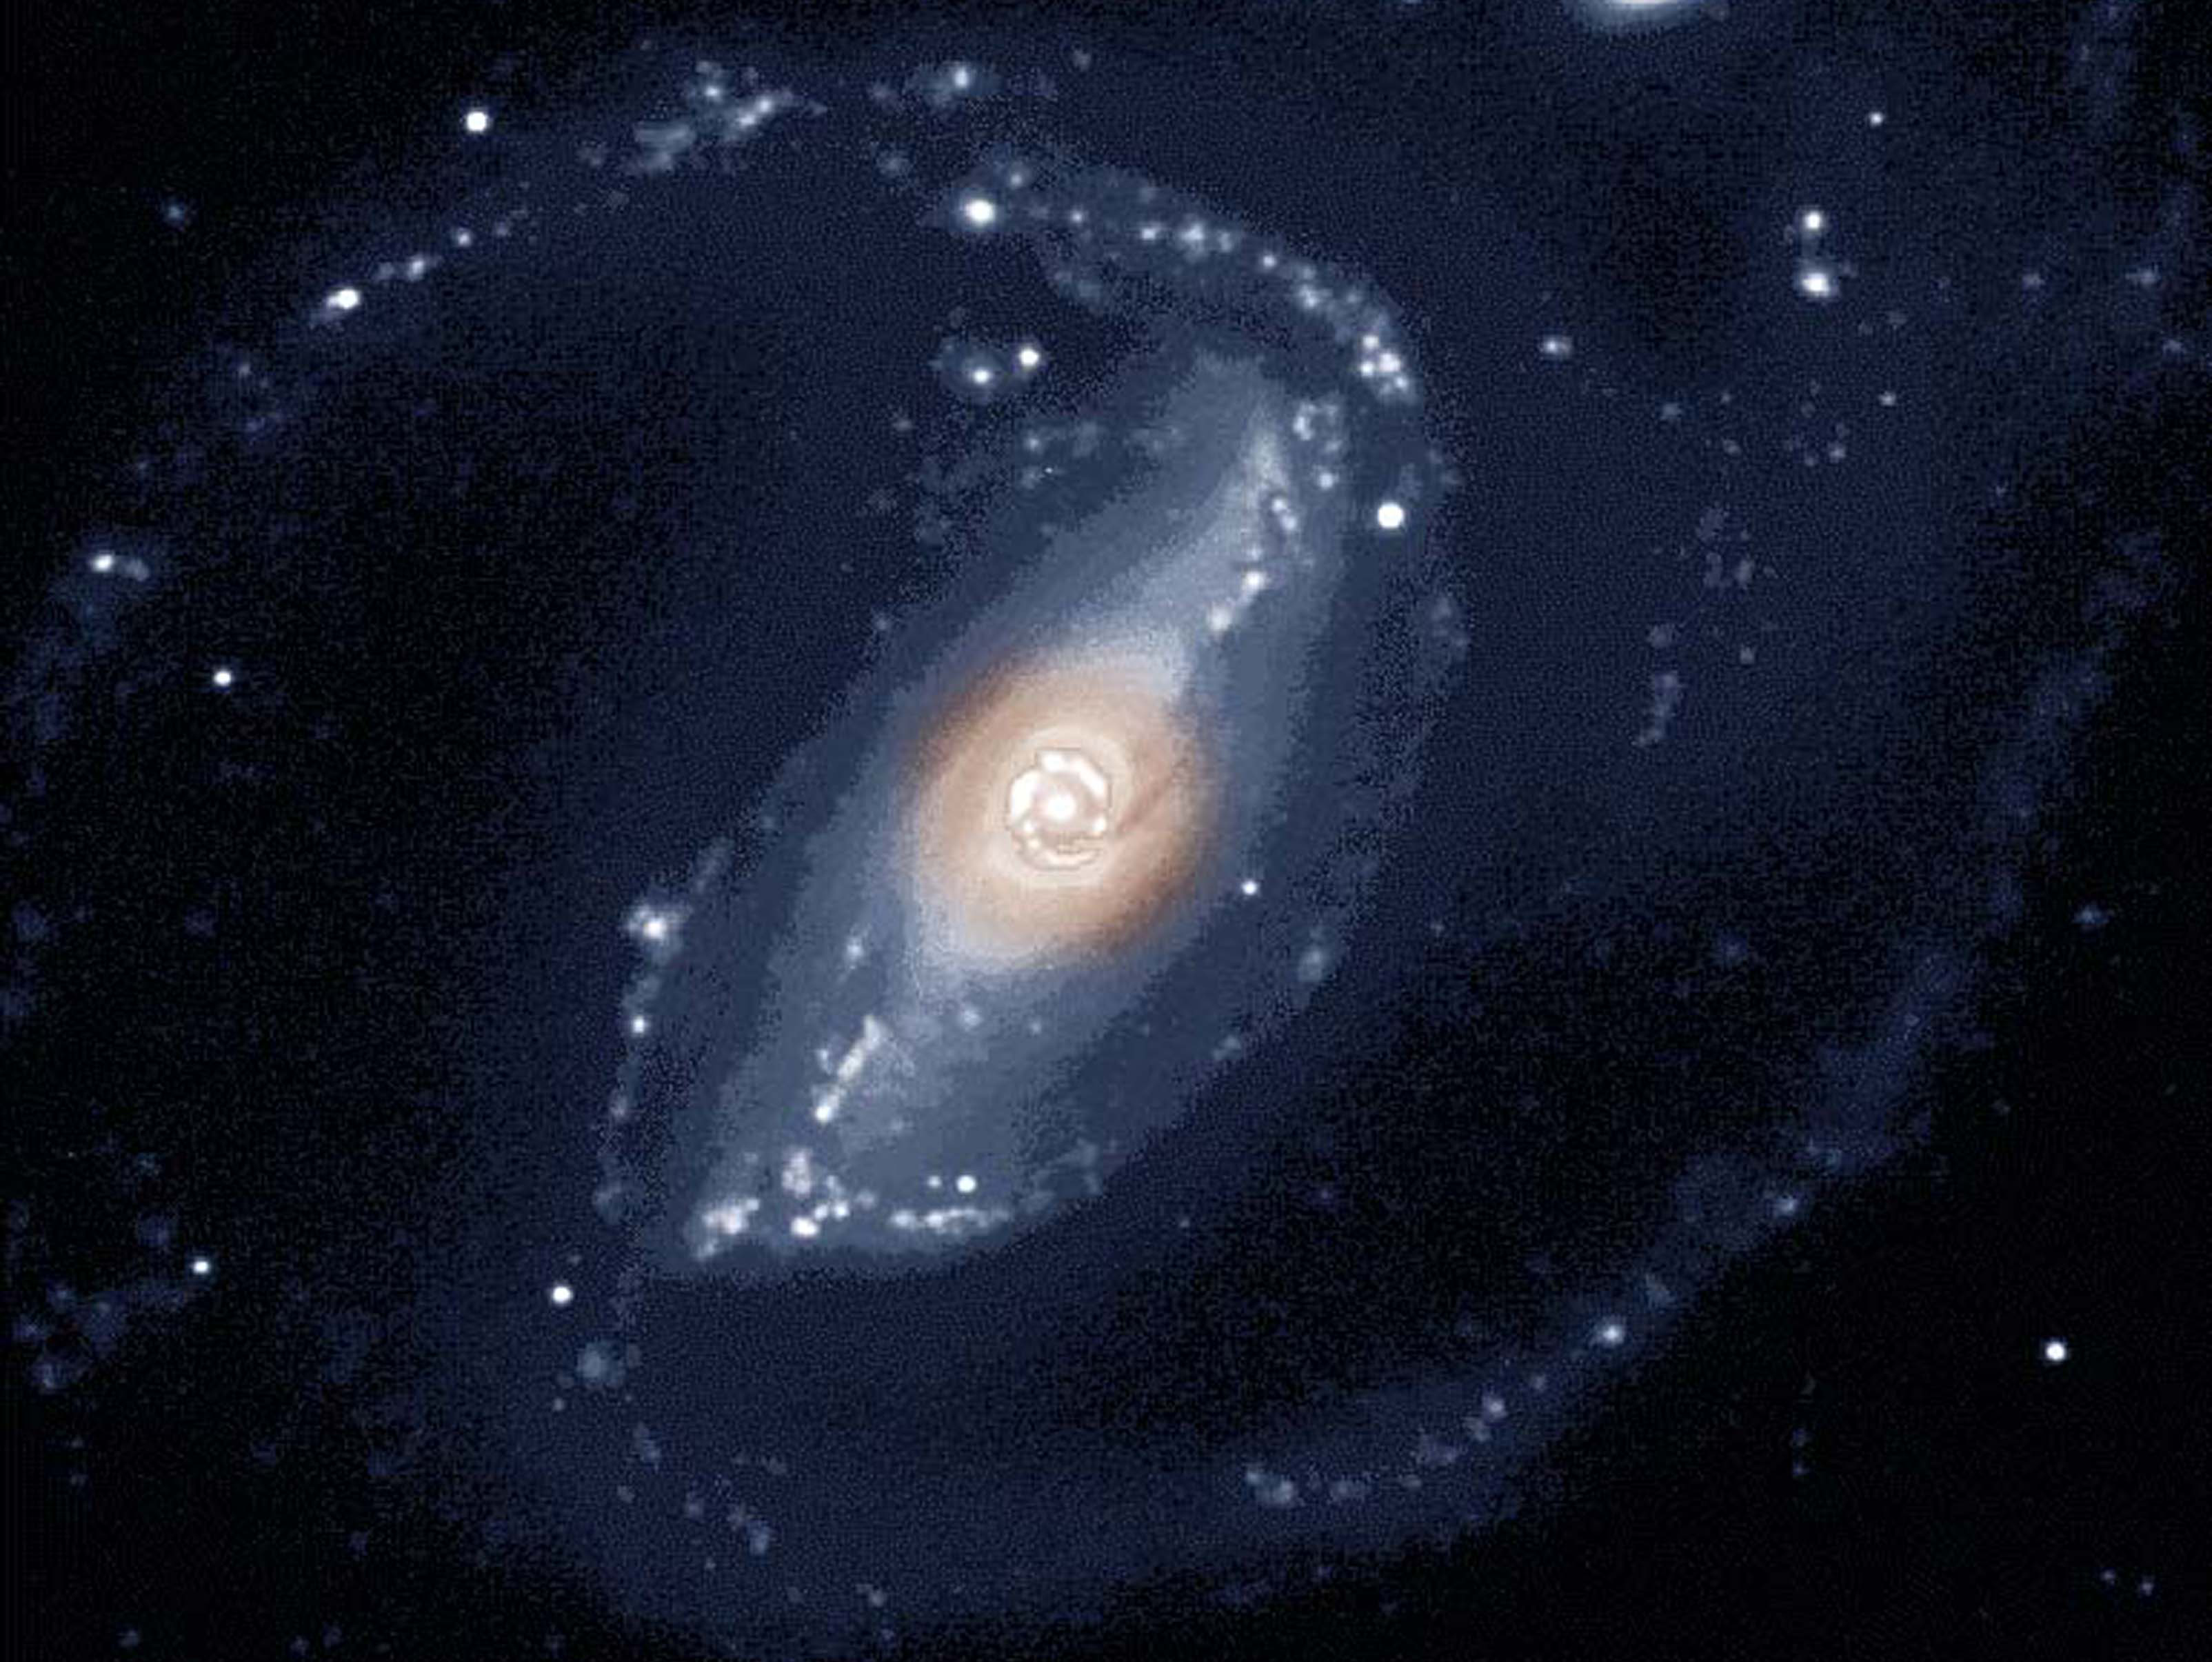

NGC 1097

Credit: NOIRLab